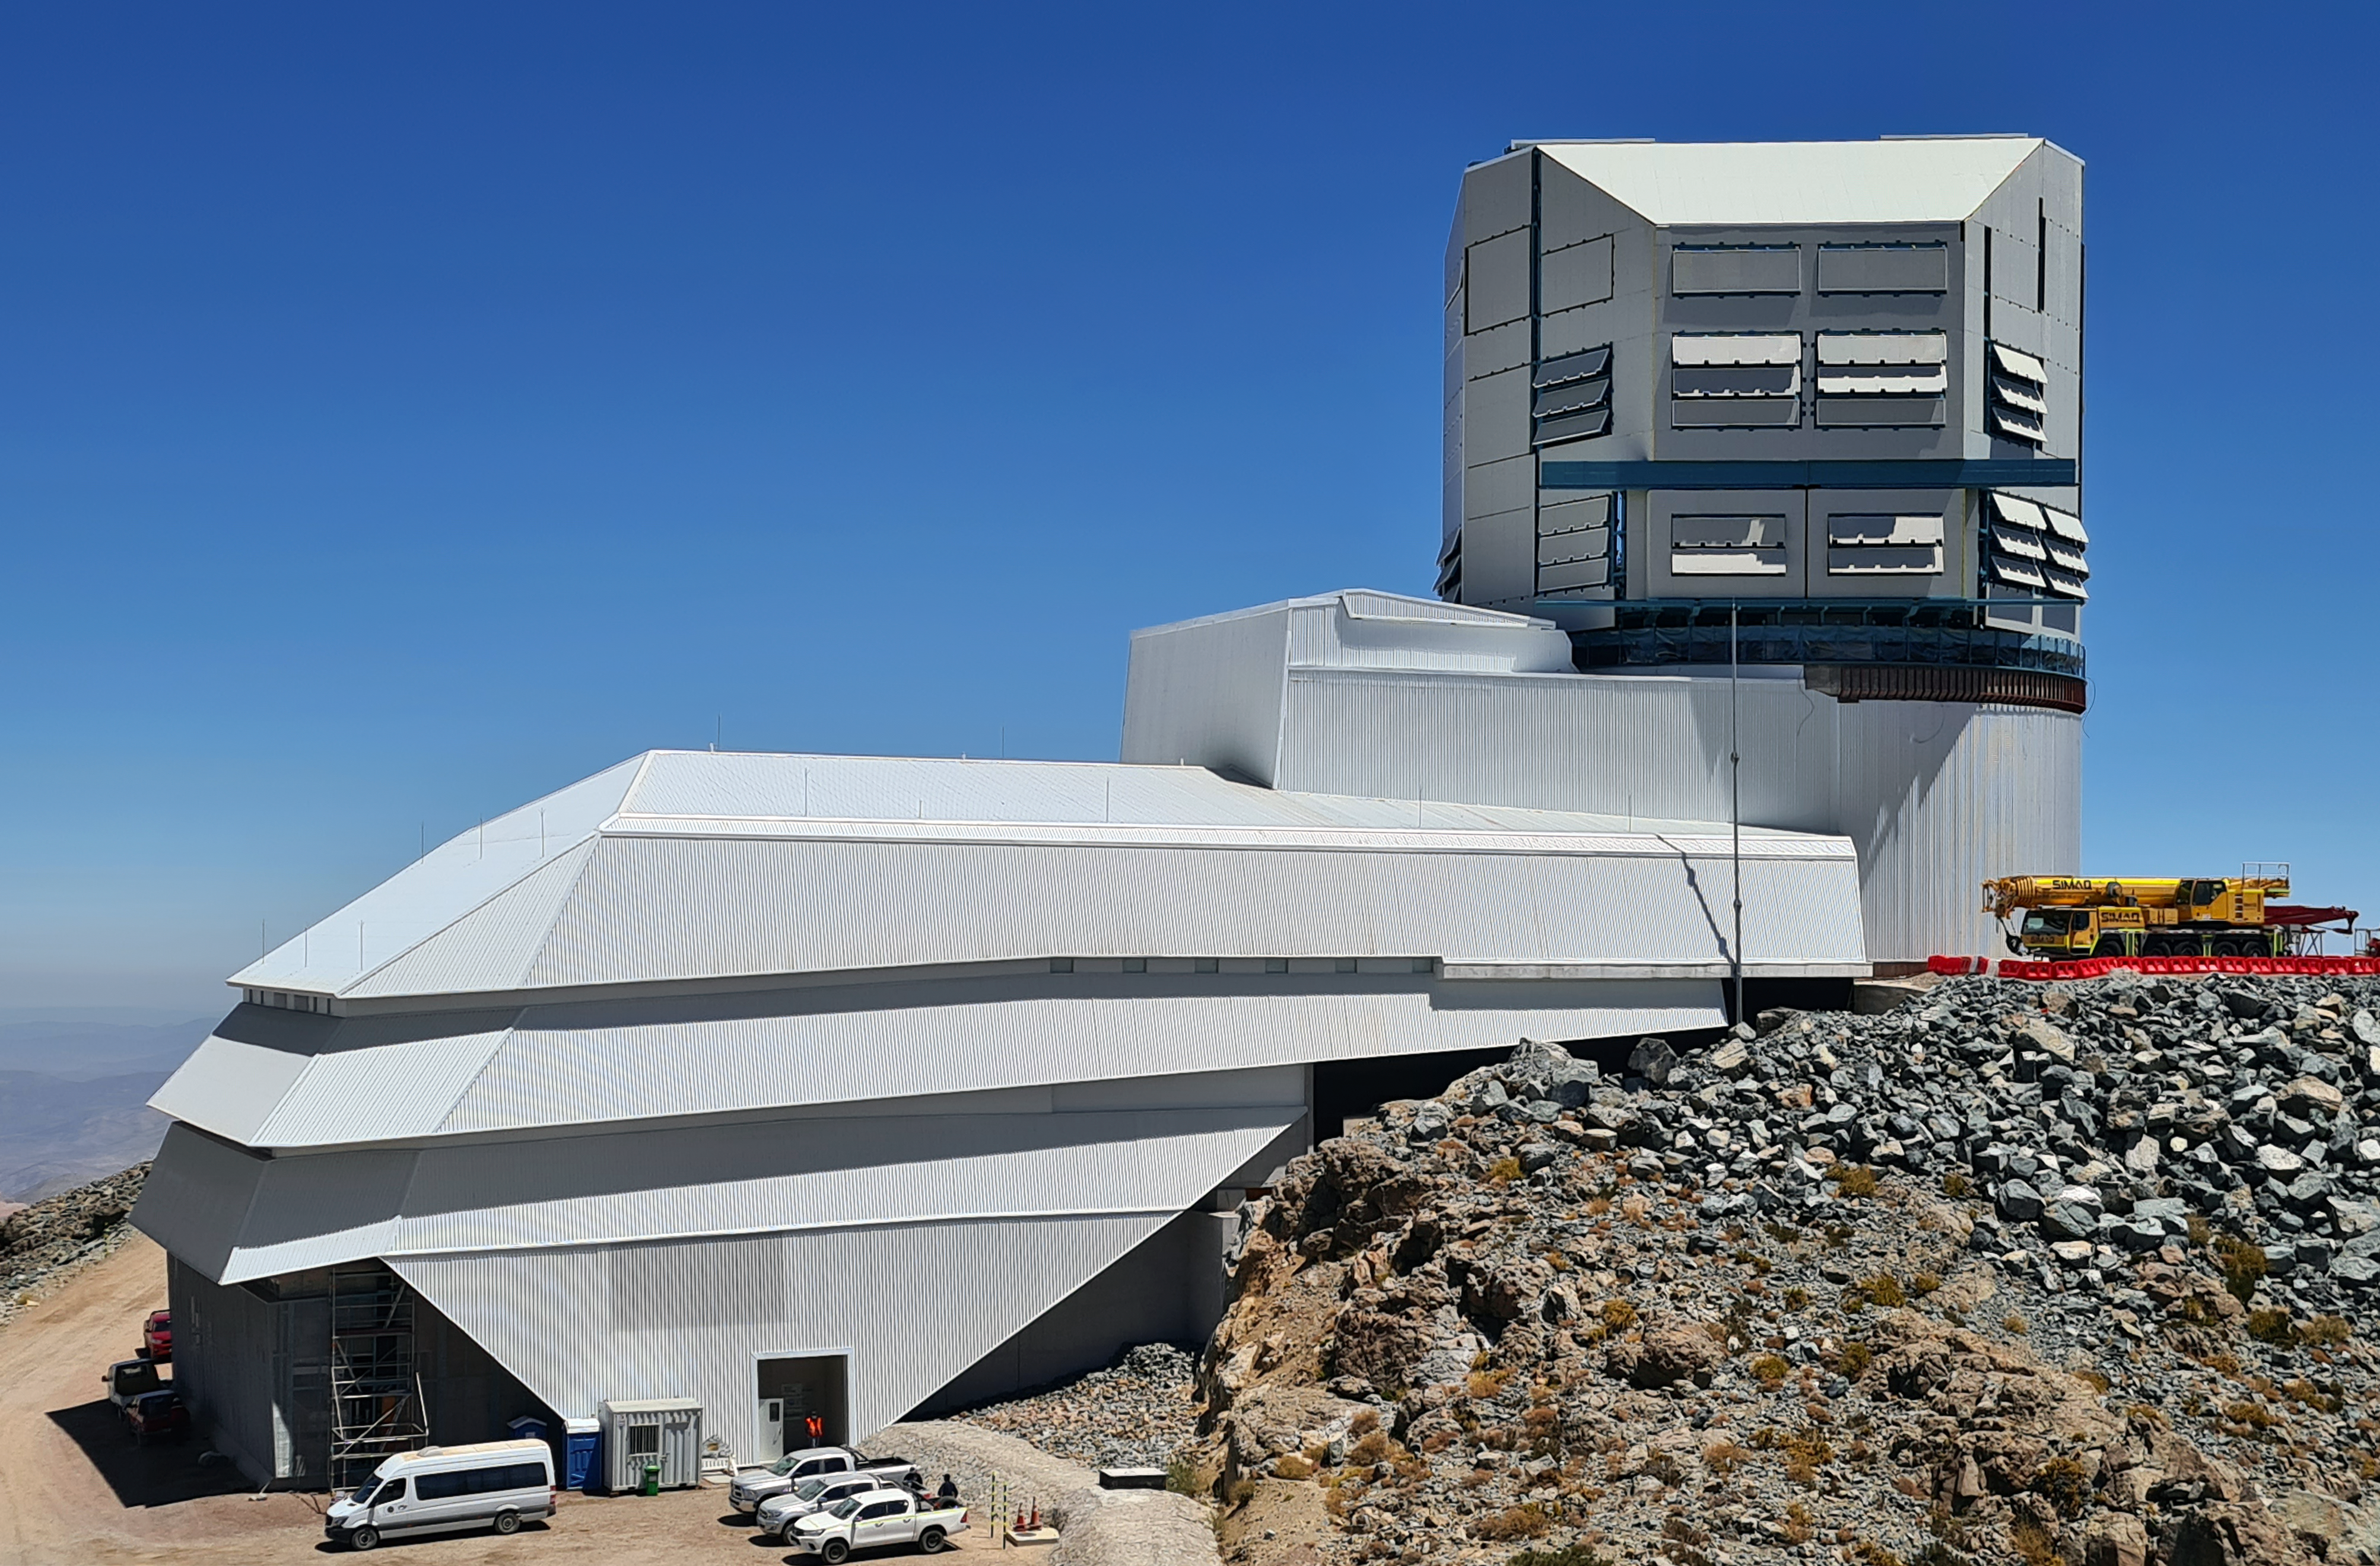

Clear Skies at Cerro Pachón

Vera C. Rubin Observatory basks under a cloudless sky in this image.

Credit: Rubin Observatory/NSF/AURA